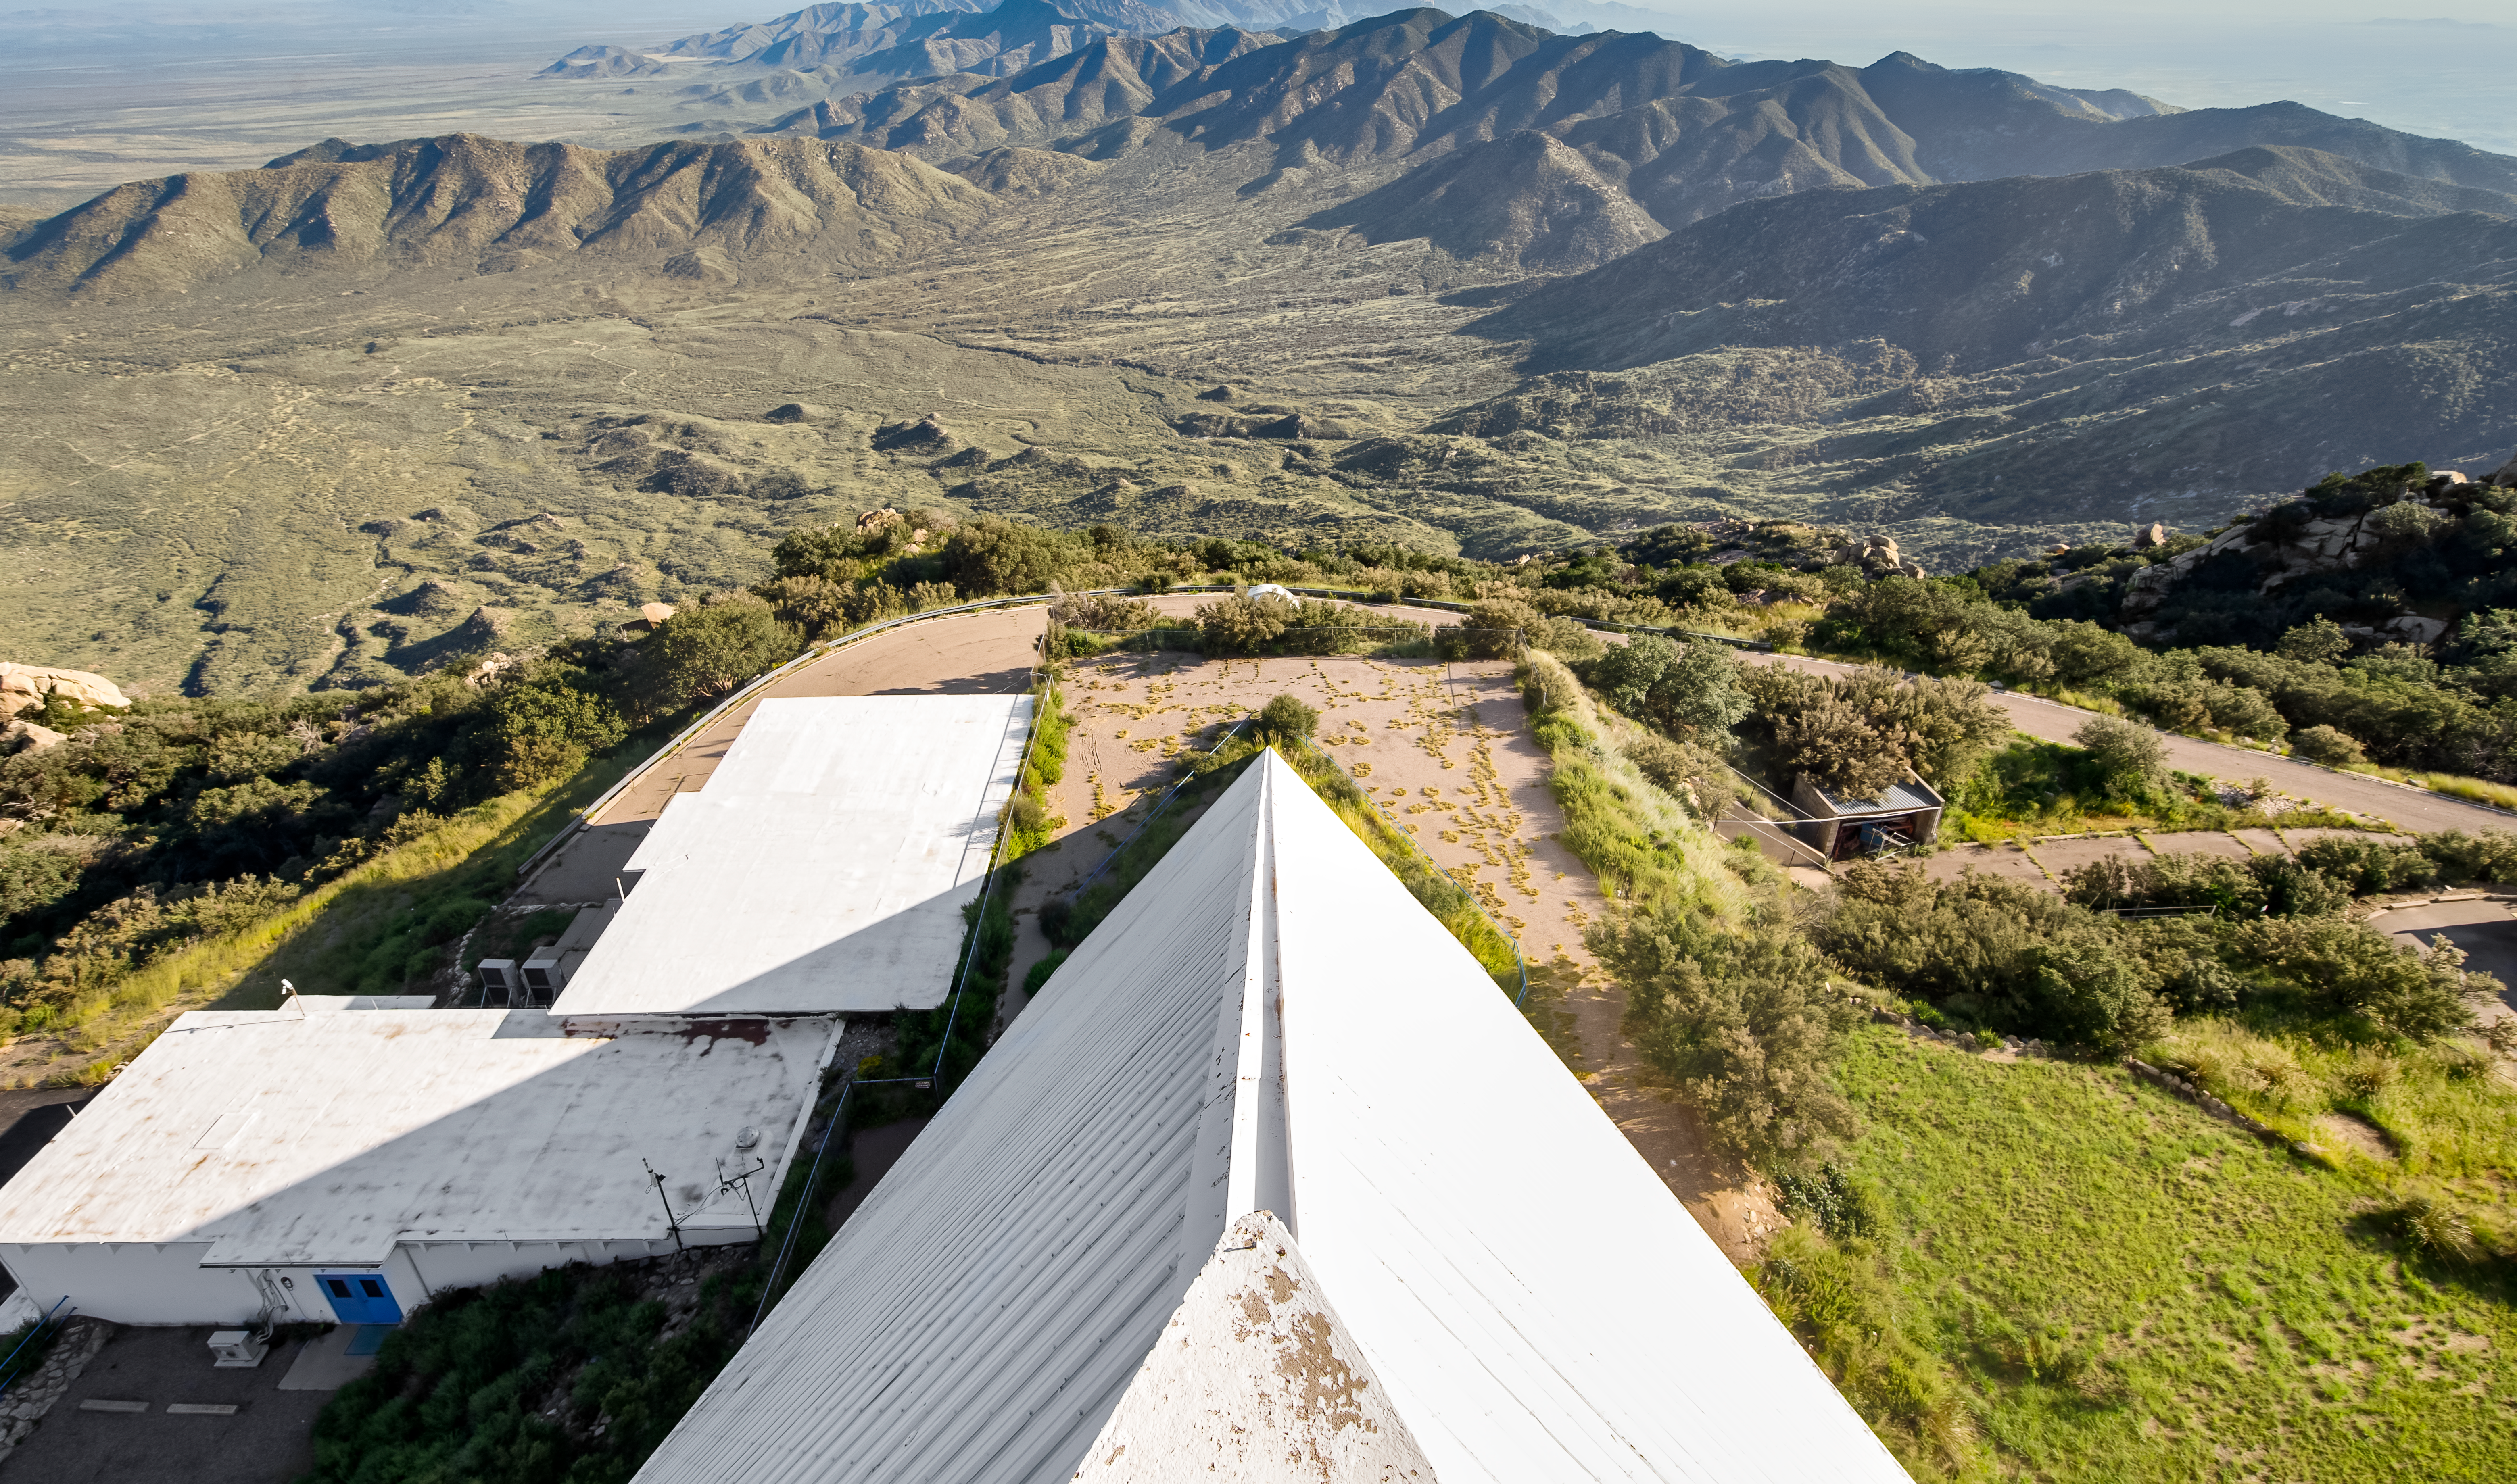

View from the top of the McMath-Pierce Solar Telescope.

This image,taken at the top of the McMath-Pierce Solar Telescope, is of the area surrounding Kitt Peak National Observatory (KPNO), a Program of NSF NOIRLab. The McMath-Pierce Solar Telescope was the largest solar telescope in the world upon its completion in 1962, a title it held until the first light of the National Solar Observatory’s Daniel K. Inouye Solar Telescope in December 2019. The interior of the McMath-Pierce Solar Telescope is currently being renovated to become the Windows on the Universe Center for Astronomy Outreach.

Credit: KPNO/NOIRLab/NSF/AURA/D. Salman